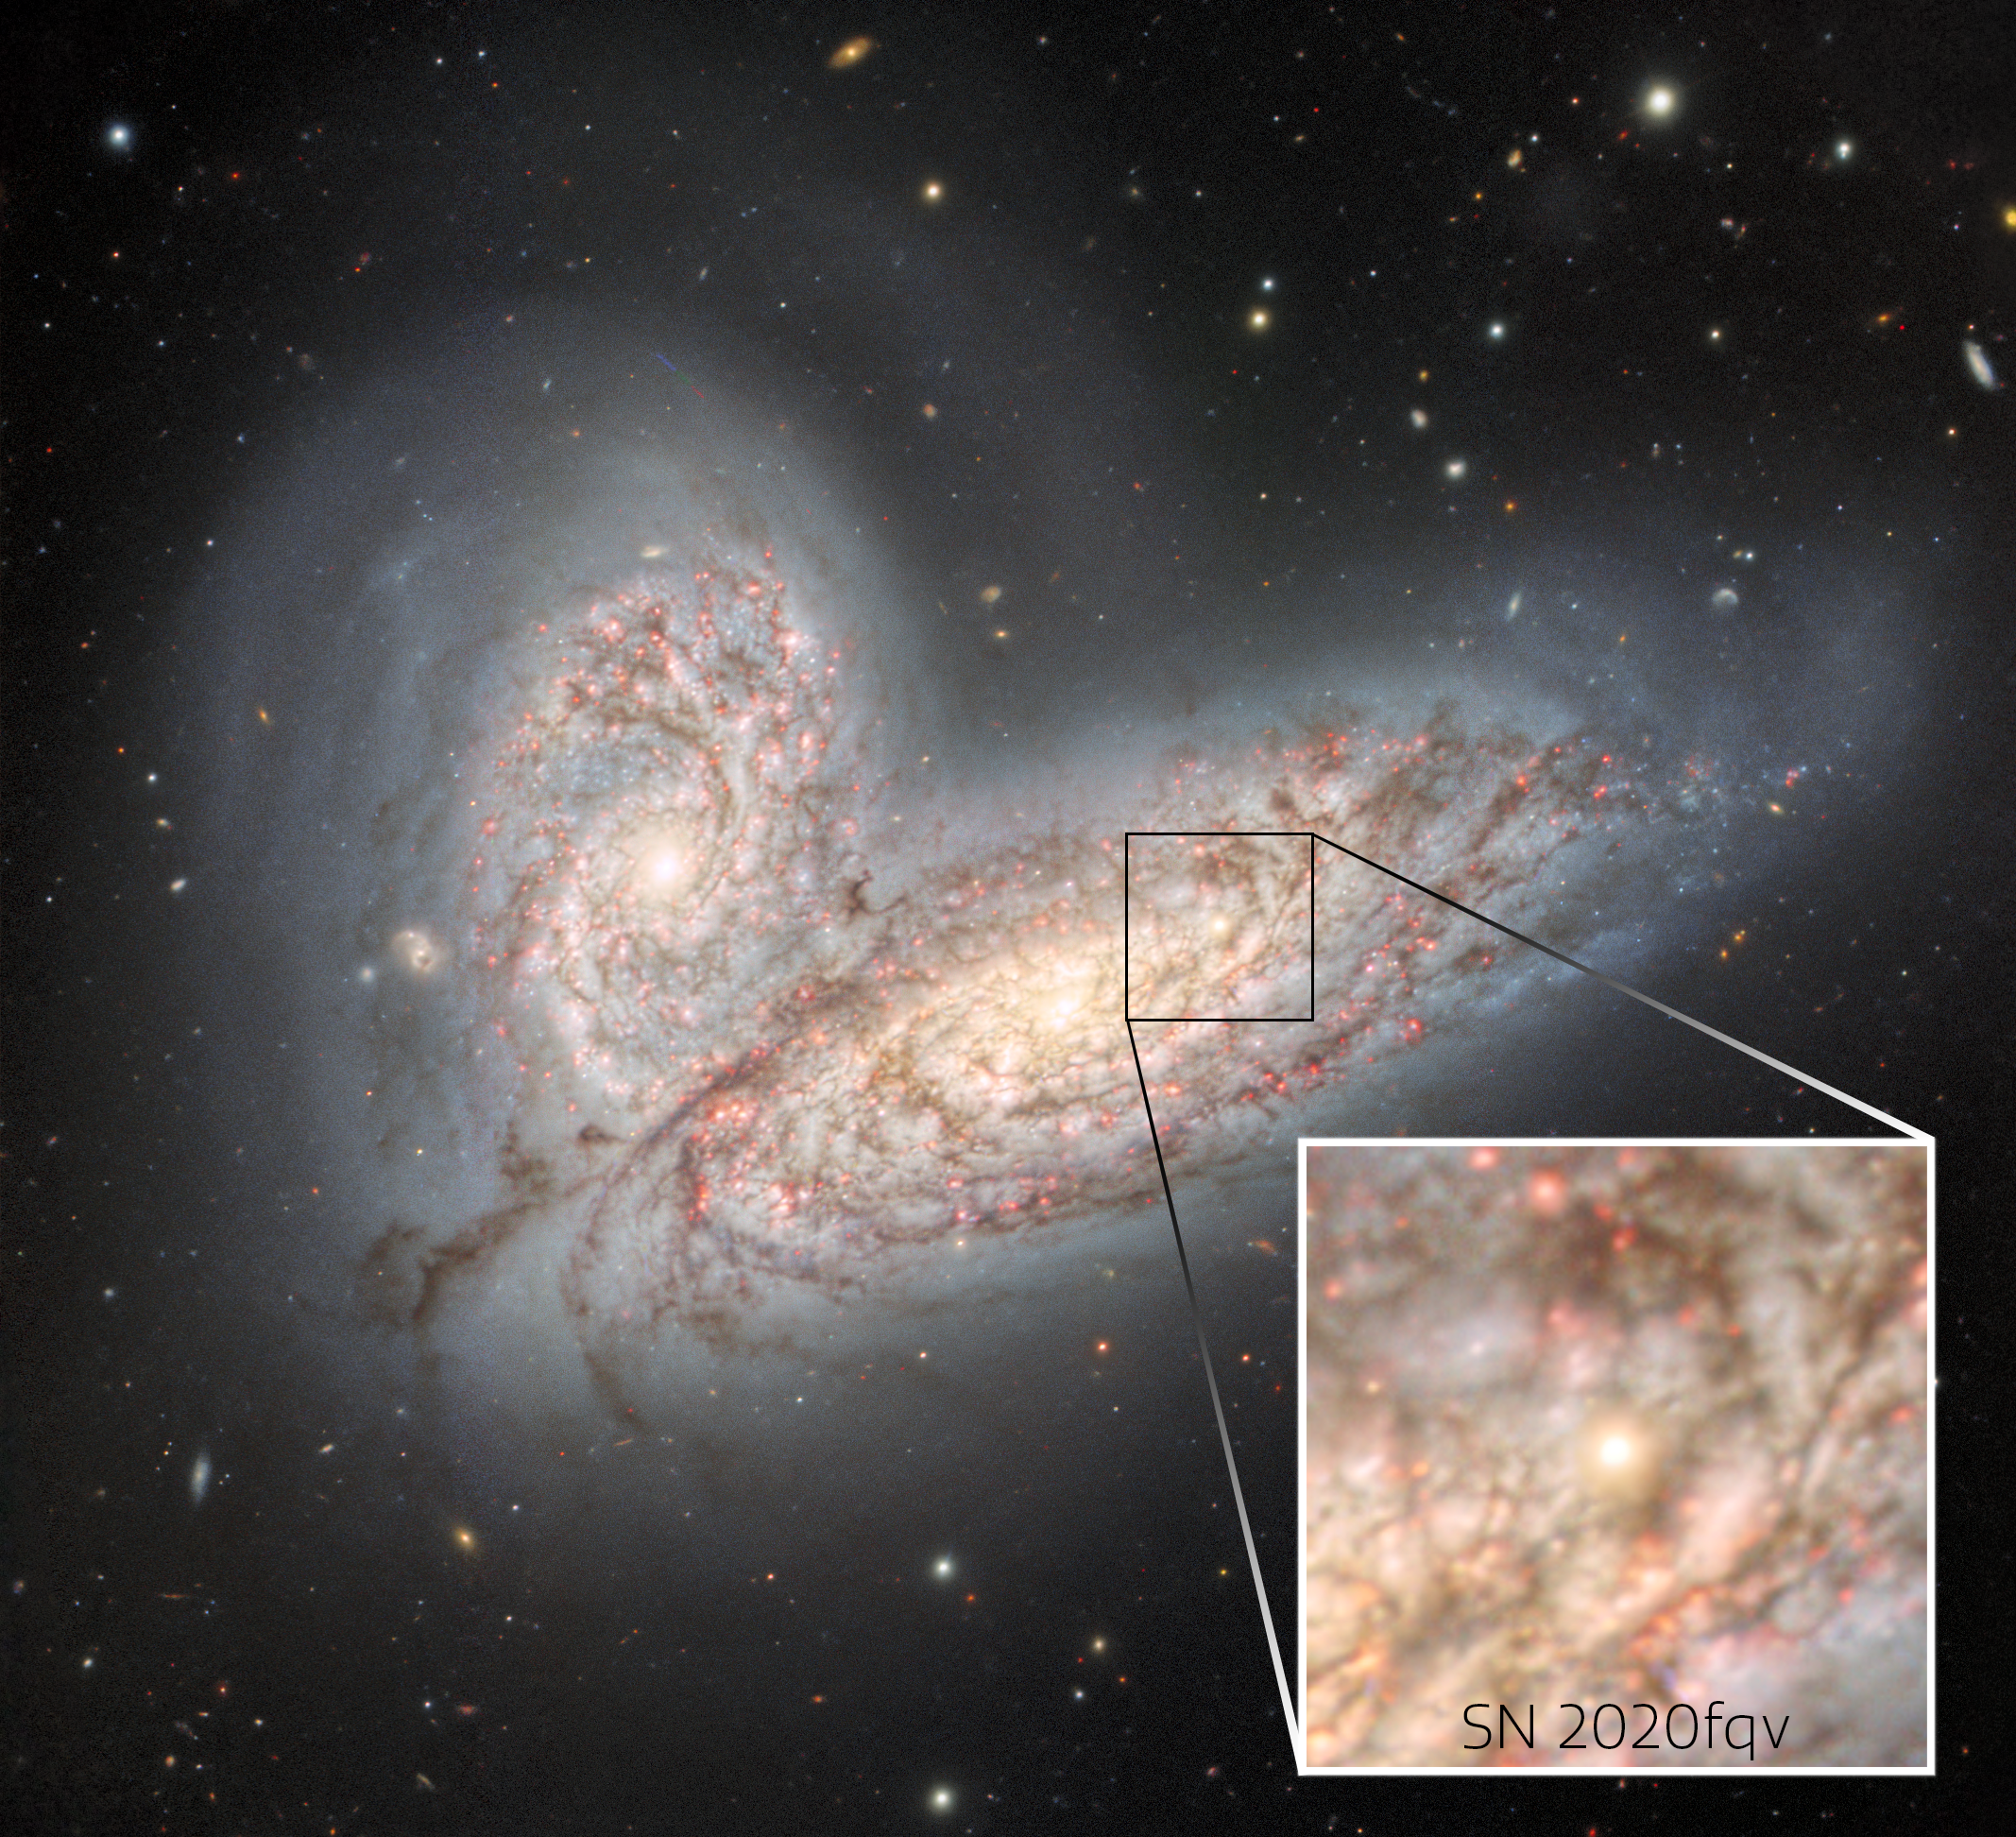

The merging galaxy pair NGC 4568 and NGC 4567 and supernova SN 2020fqv (callout box)

This image from the Gemini North telescope in Hawai‘i reveals a pair of interacting spiral galaxies — NGC 4568 (bottom) and NGC 4567 (top) — as they begin to clash and merge. The galaxies will eventually form a single elliptical galaxy in around 500 million years. Also shown in the image is the glowing remains of a supernova that was detected in 2020.

Credit: International Gemini Observatory/NOIRLab/NSF/AURAImage processing: T.A. Rector (University of Alaska Anchorage/NSF NOIRLab), J. Miller (Gemini Observatory/NSF NOIRLab), M. Zamani (NSF NOIRLab) & D. de Martin (NSF NOIRLab)